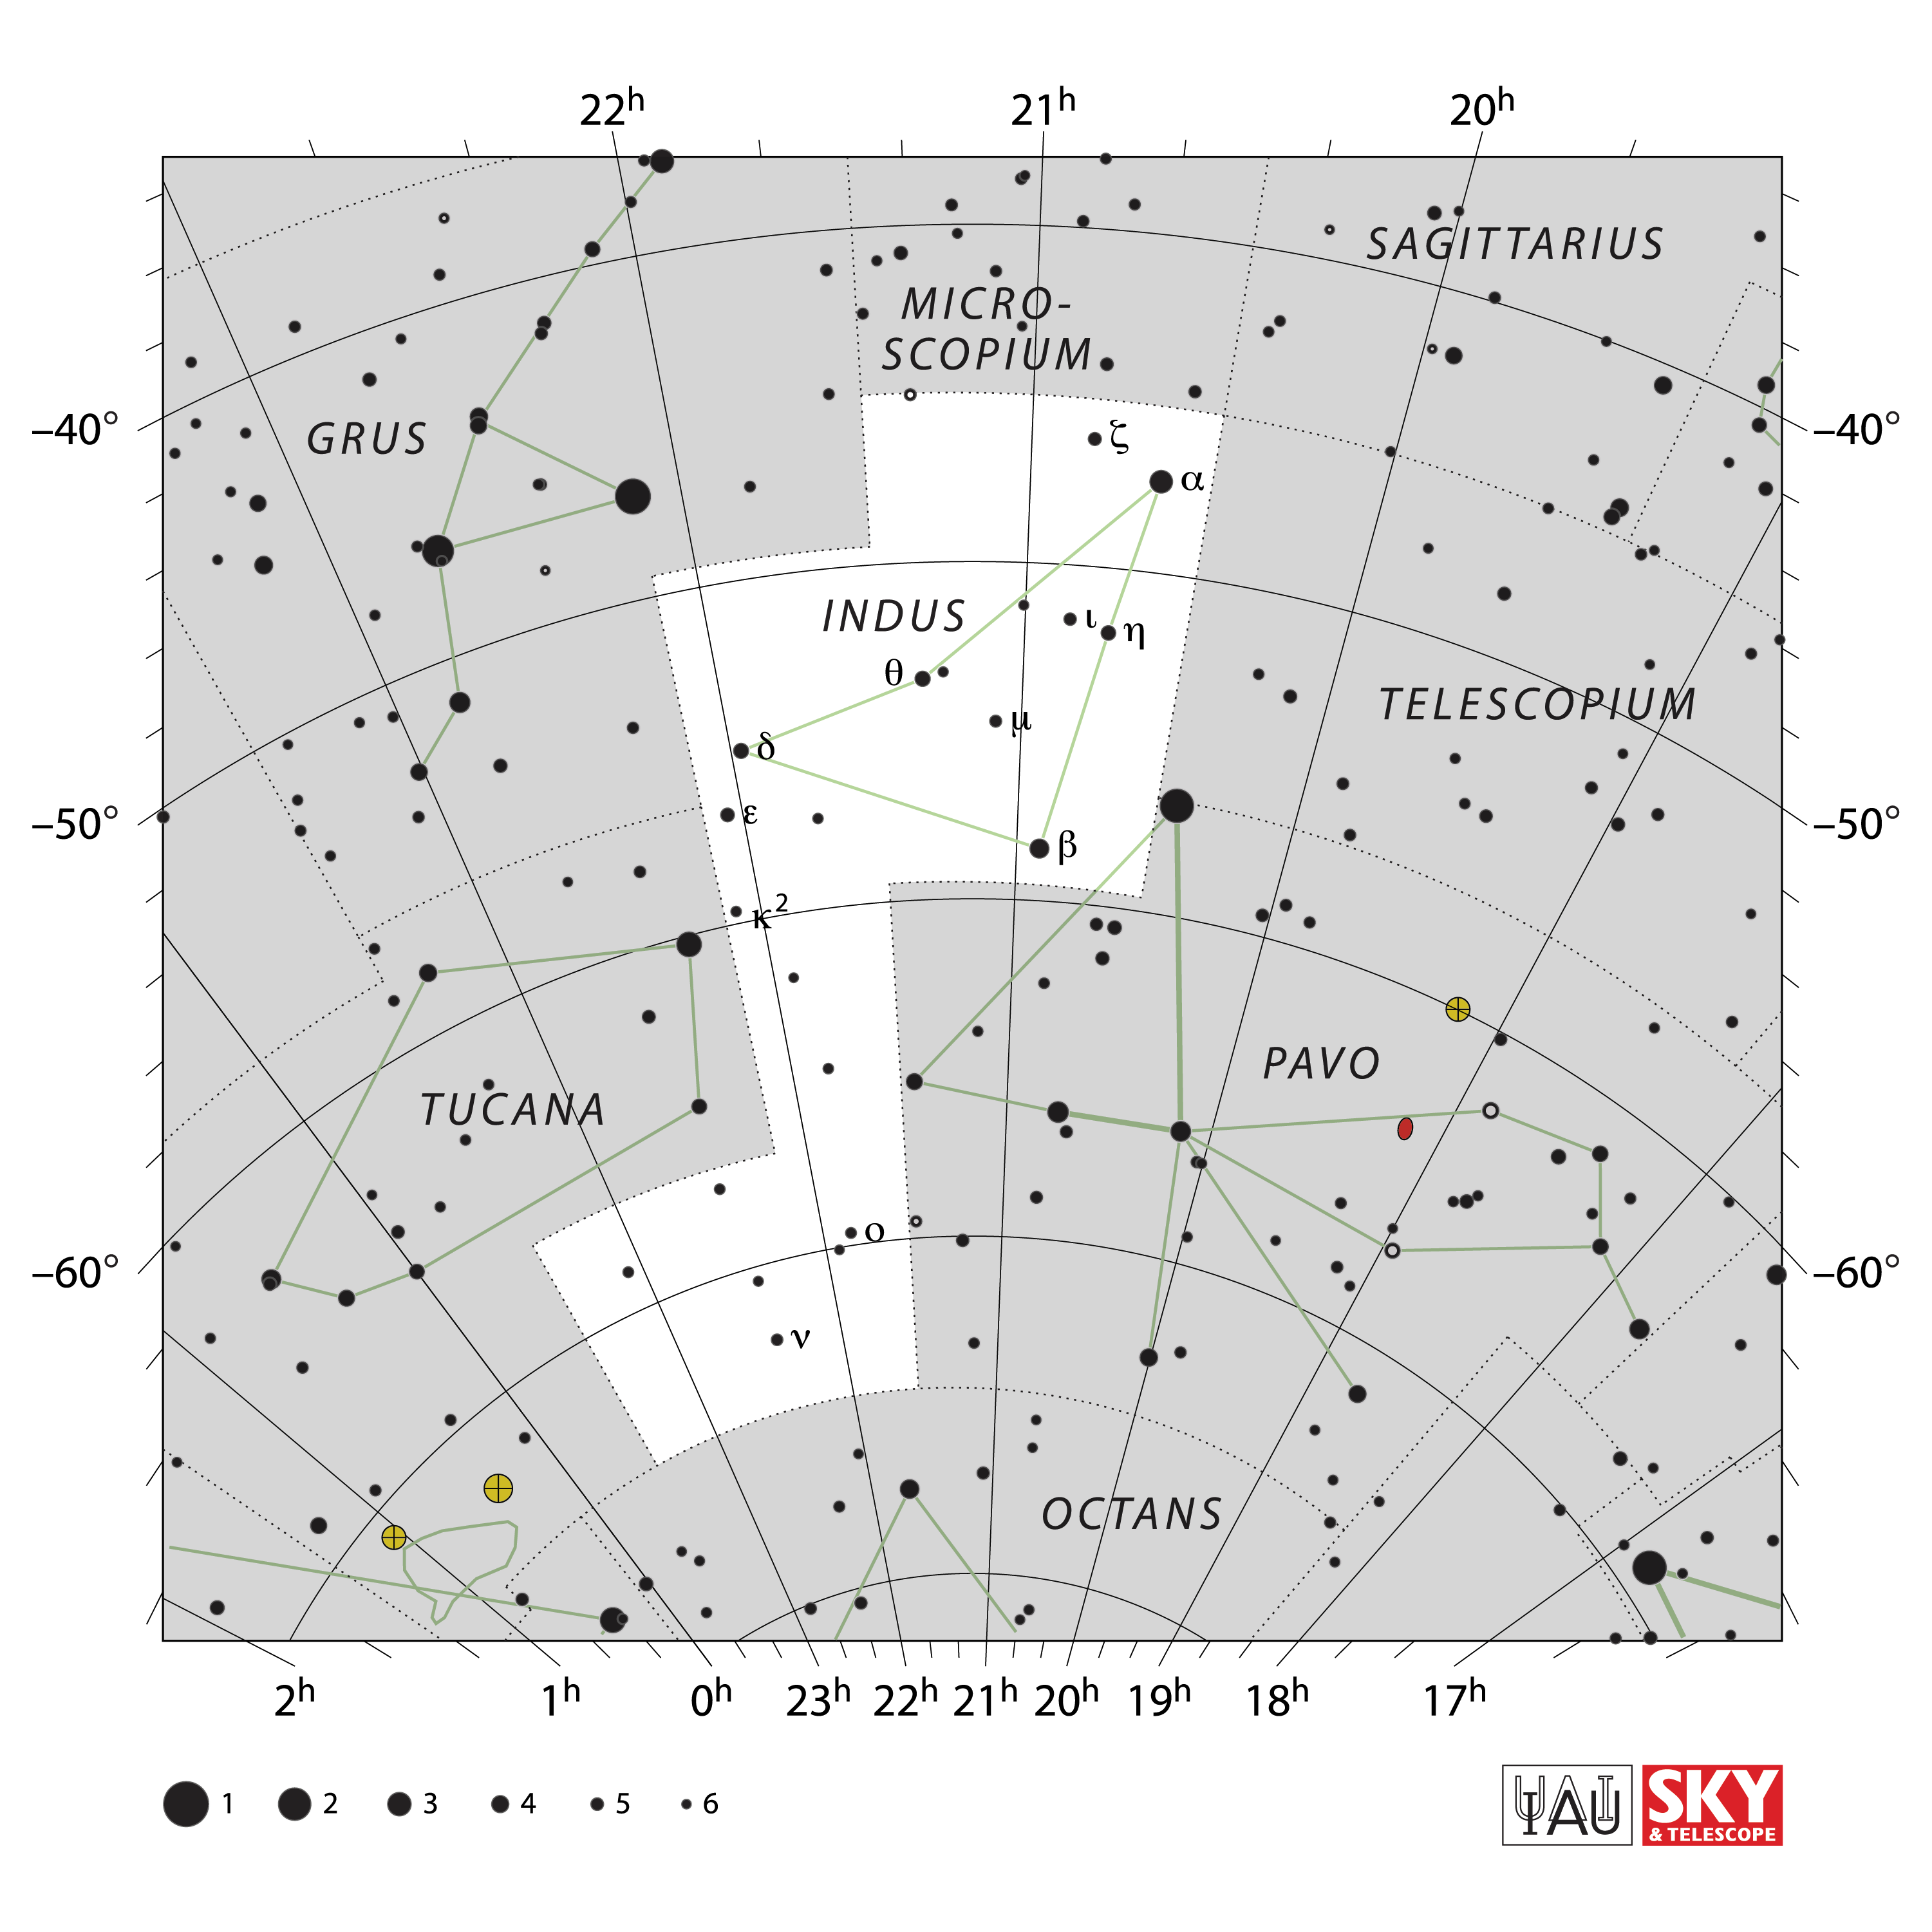

Indus

Credit: IAU and Sky & Telescope